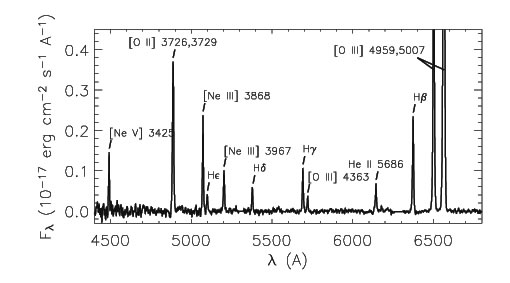

Extracted spectrum of 3C249.1 EELR-b with important emission lines labeled.

Extracted spectrum of 3C249.1 EELR-b with important emission lines labeled.

Credit: International Gemini Observatory/NOIRLab/NSF/AURA